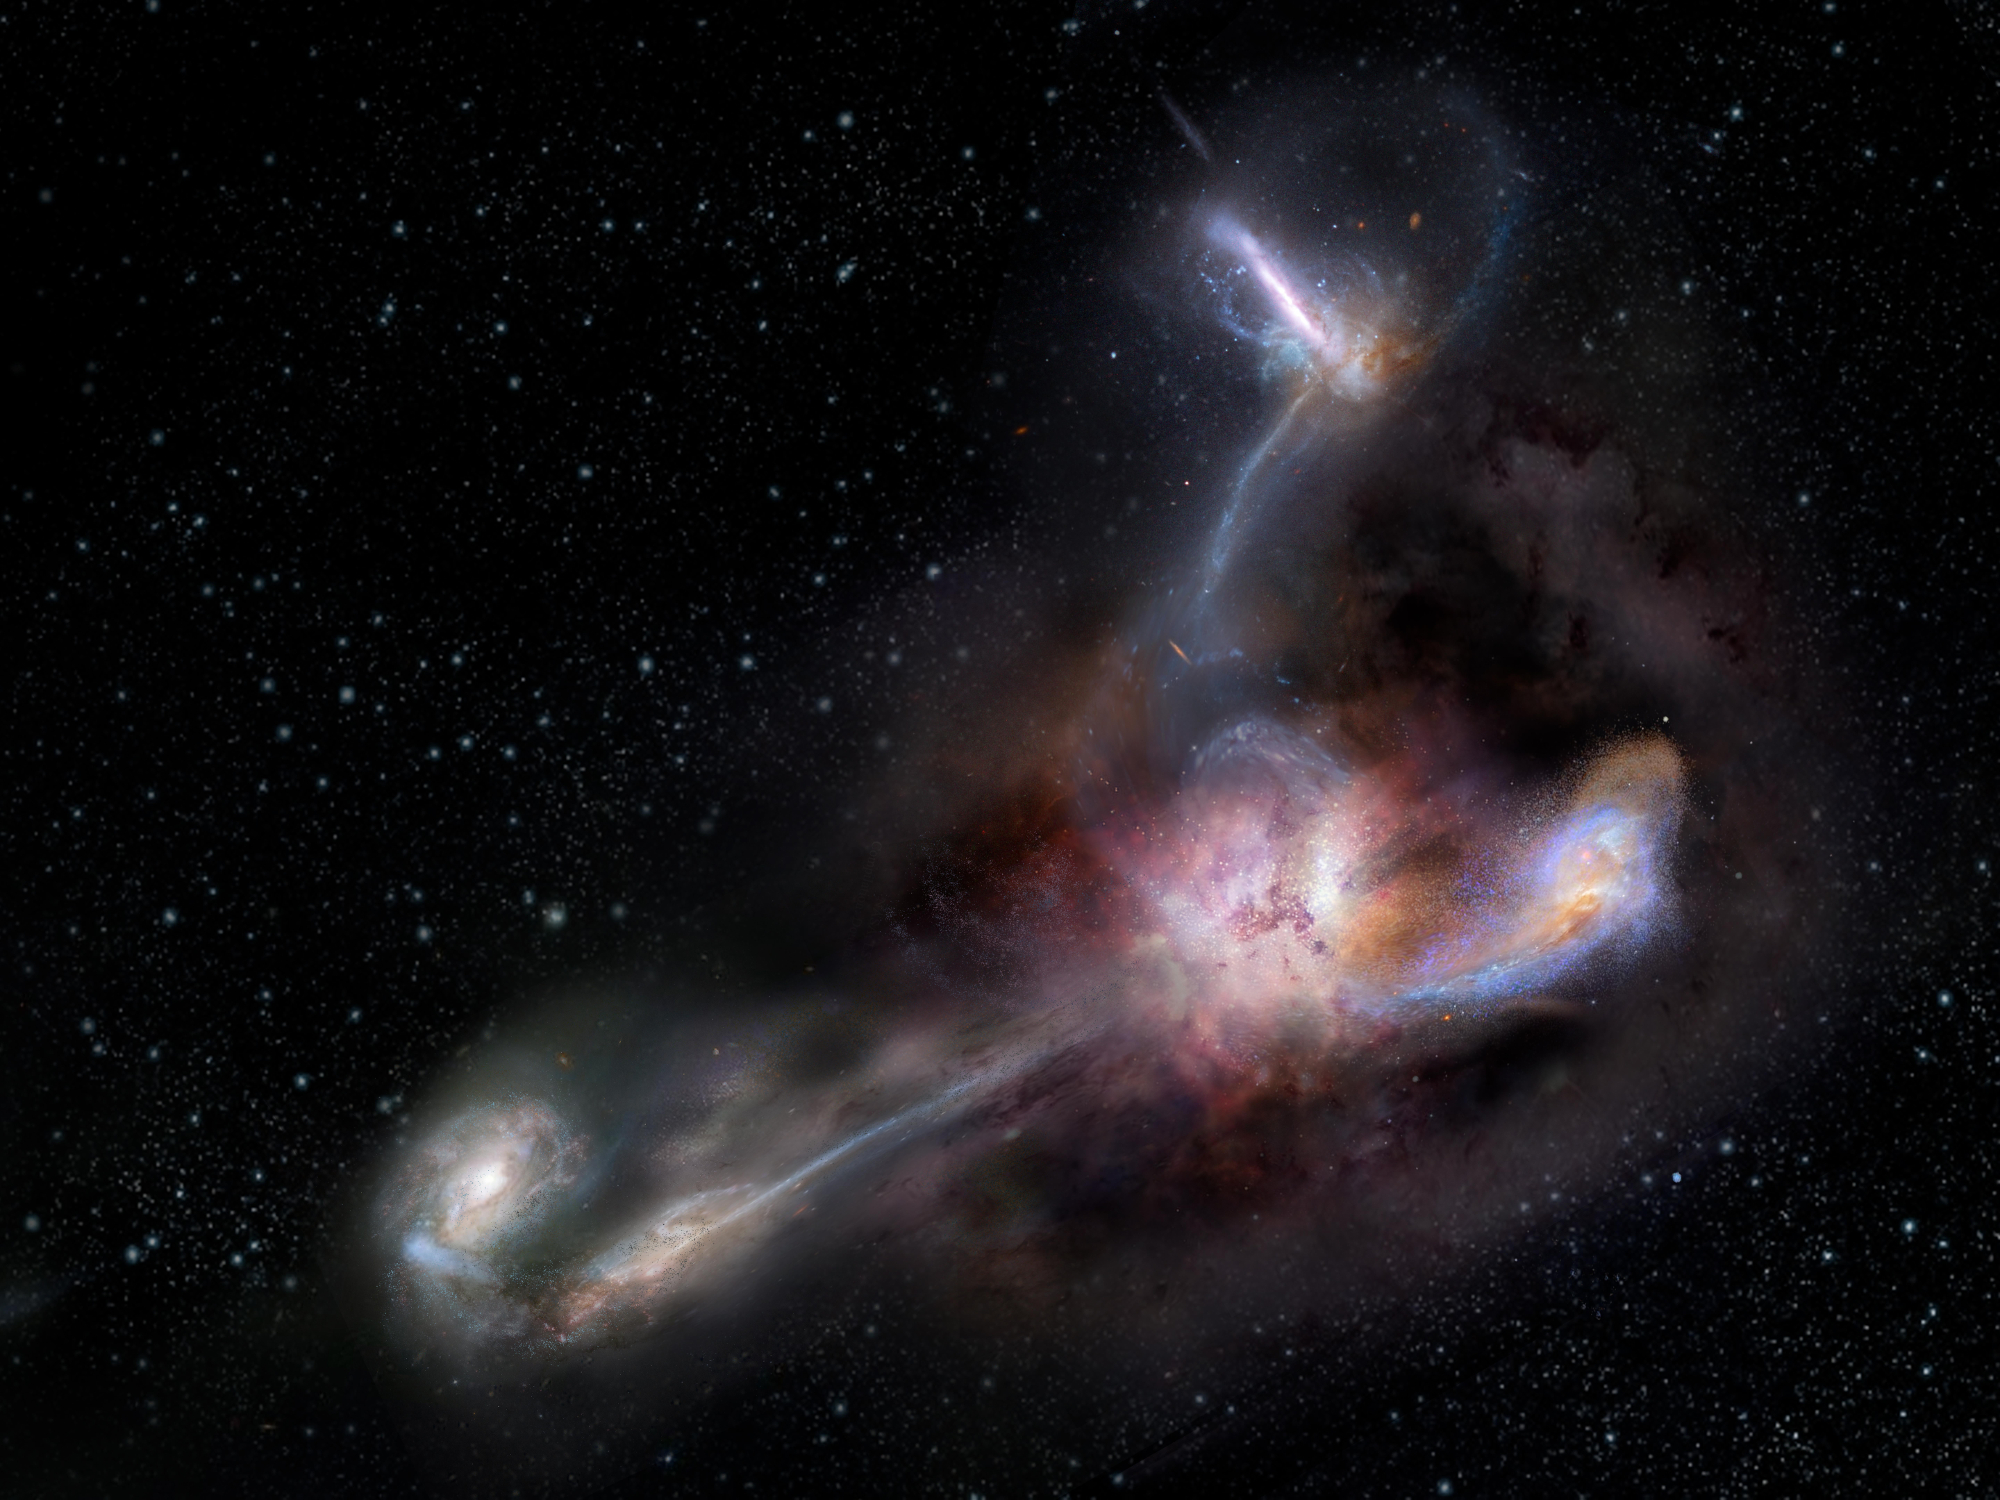

The Most Luminous Known Galaxy

Artist impression of W2246-0526, the most luminous known galaxy, and three companion galaxies. New observations with the Atacama Large Millimeter/submillimeter Array (ALMA) reveal distinct streamers of material being pulled from the three smaller galaxies and flowing into the more massive galaxy, which was discovered in 2015 by NASA’s space-based Wide-field Infrared Survey Explorer (WISE). It is by no means the largest or most massive galaxy we know of, but it is unrivaled in its brightness, emitting as much infrared light as 350 trillion Suns.

Credit: NRAO/AUI/NSF, S. Dagnello